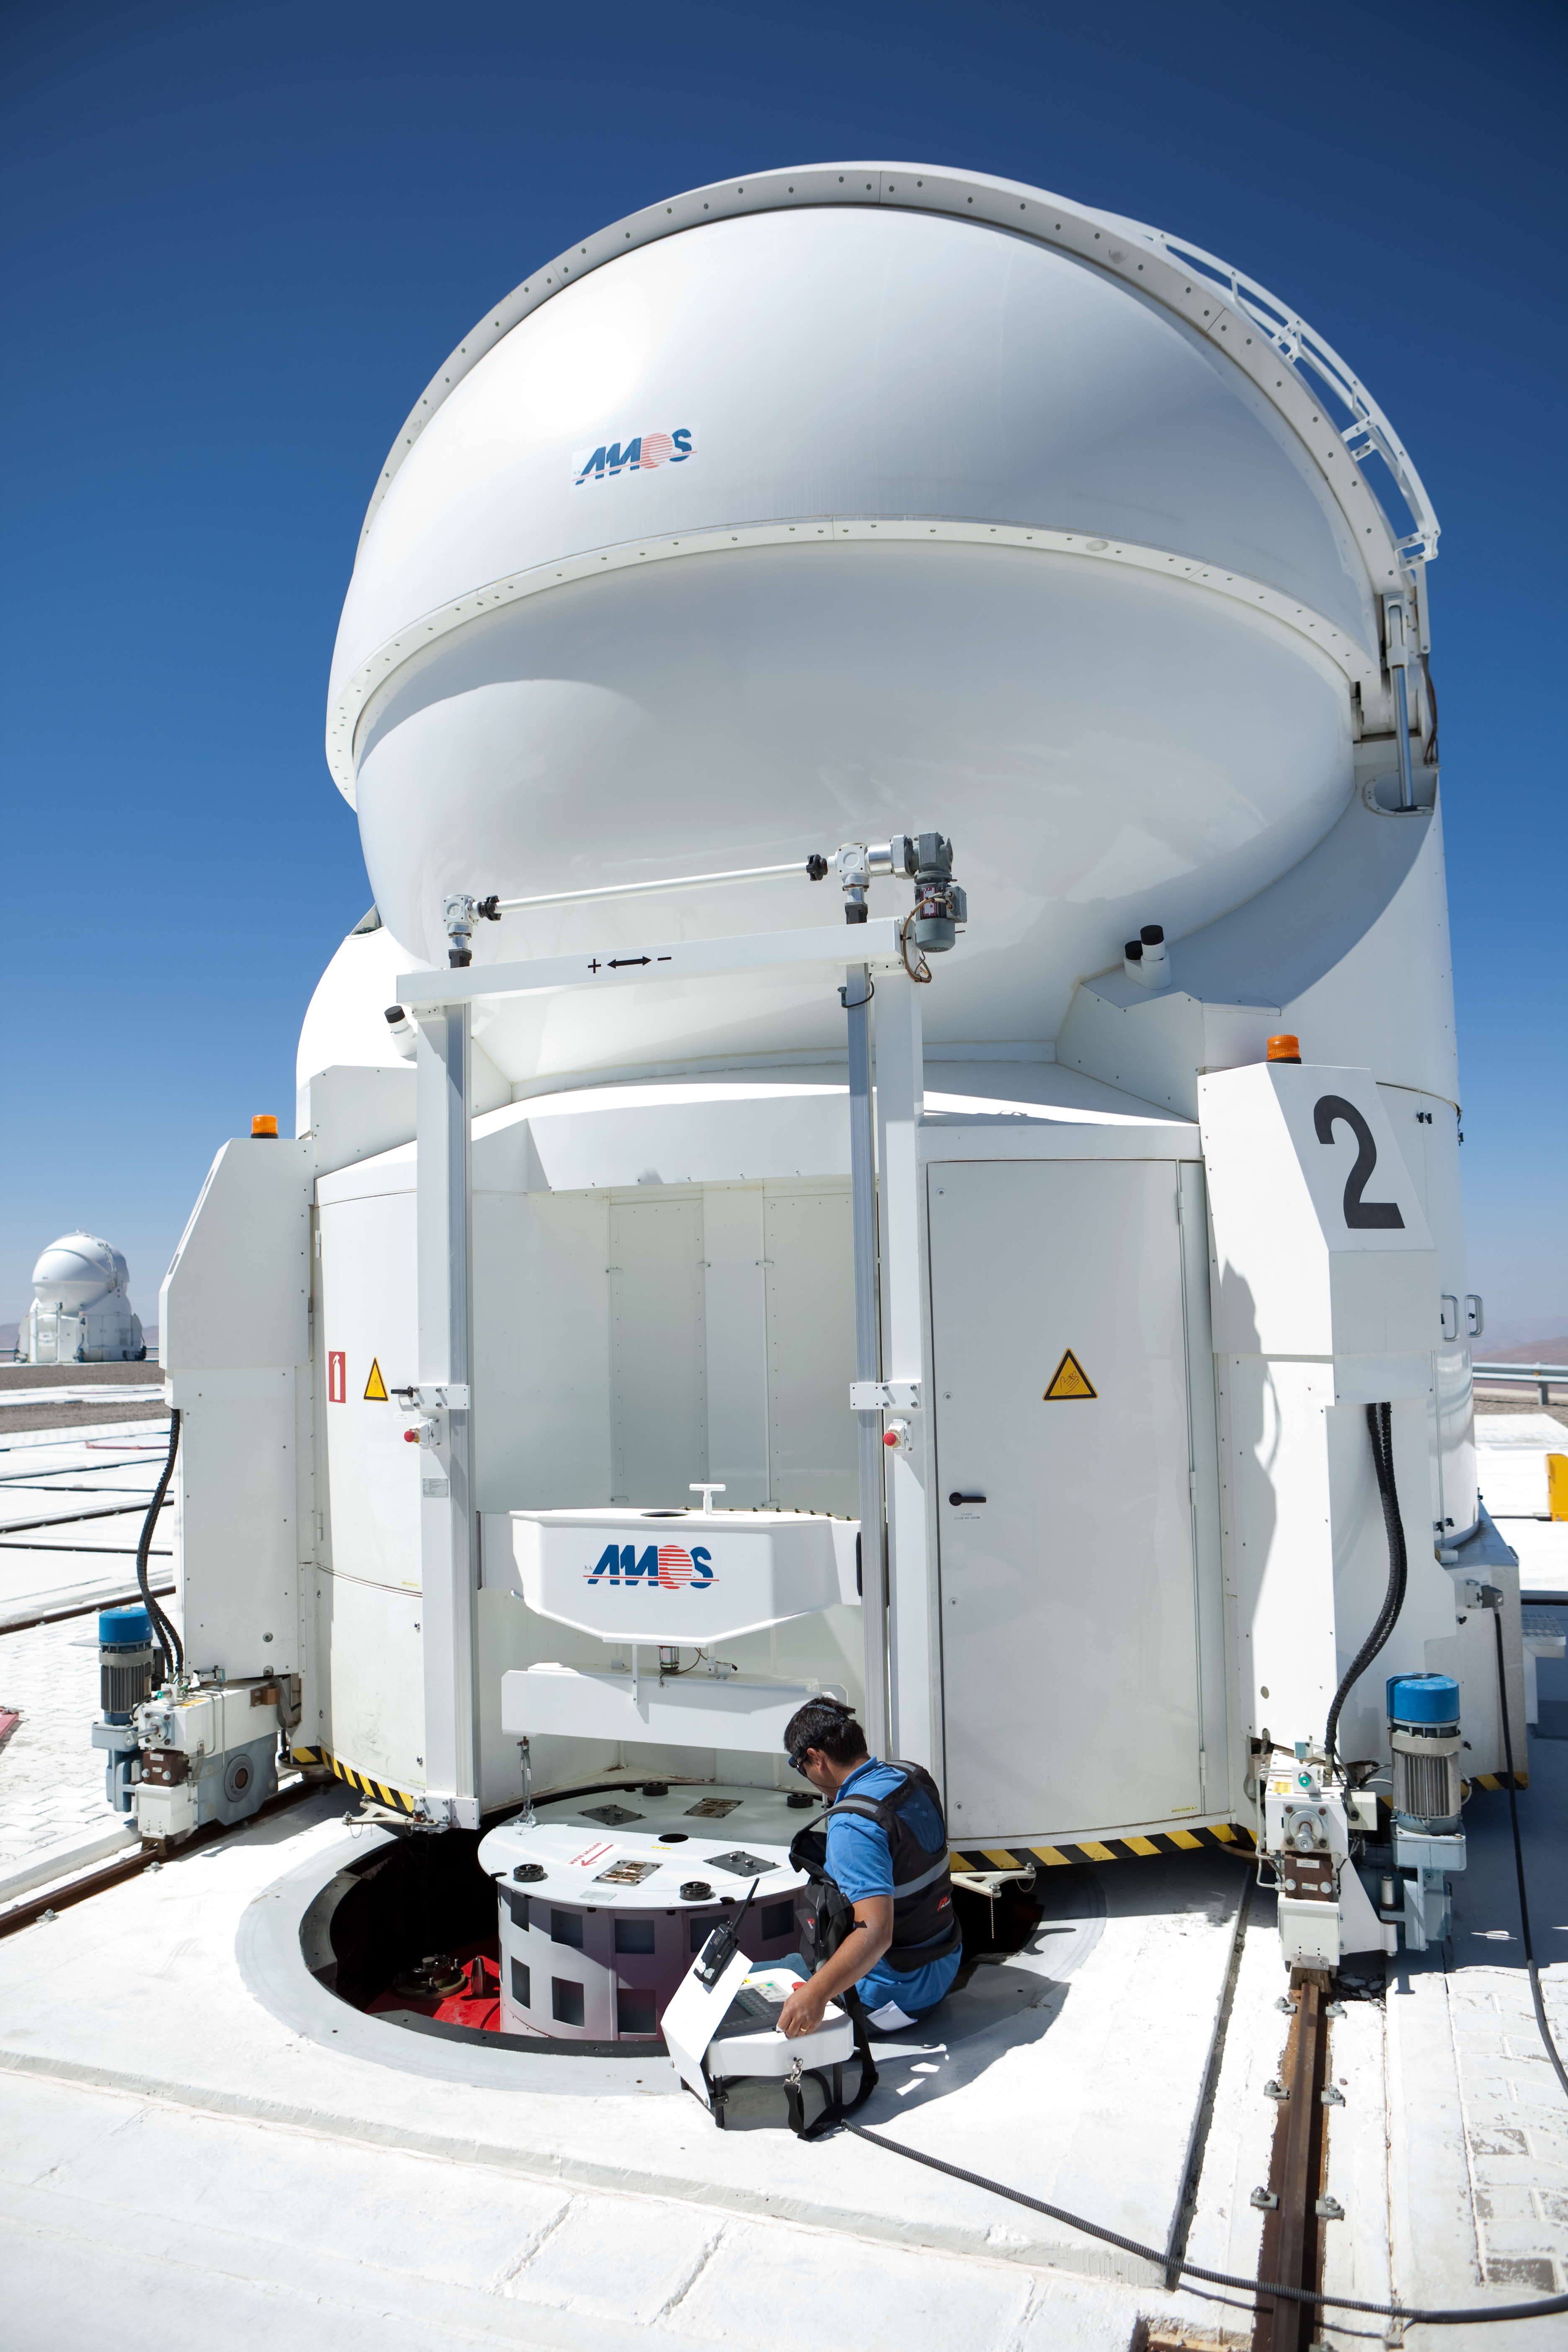

Auxiliary Telescopes at the VLT

This is a close view on one of the Auxiliary Telescopes (ATs) at the VLT. The size of the mirror of the AT is 1.8m. Another AT is visible in the back. Both the ATs the larger 8.2m unit telescopes (UTs) can be combined for interferometric observations. This picture was obtained in March 2009.

Credit: ESO